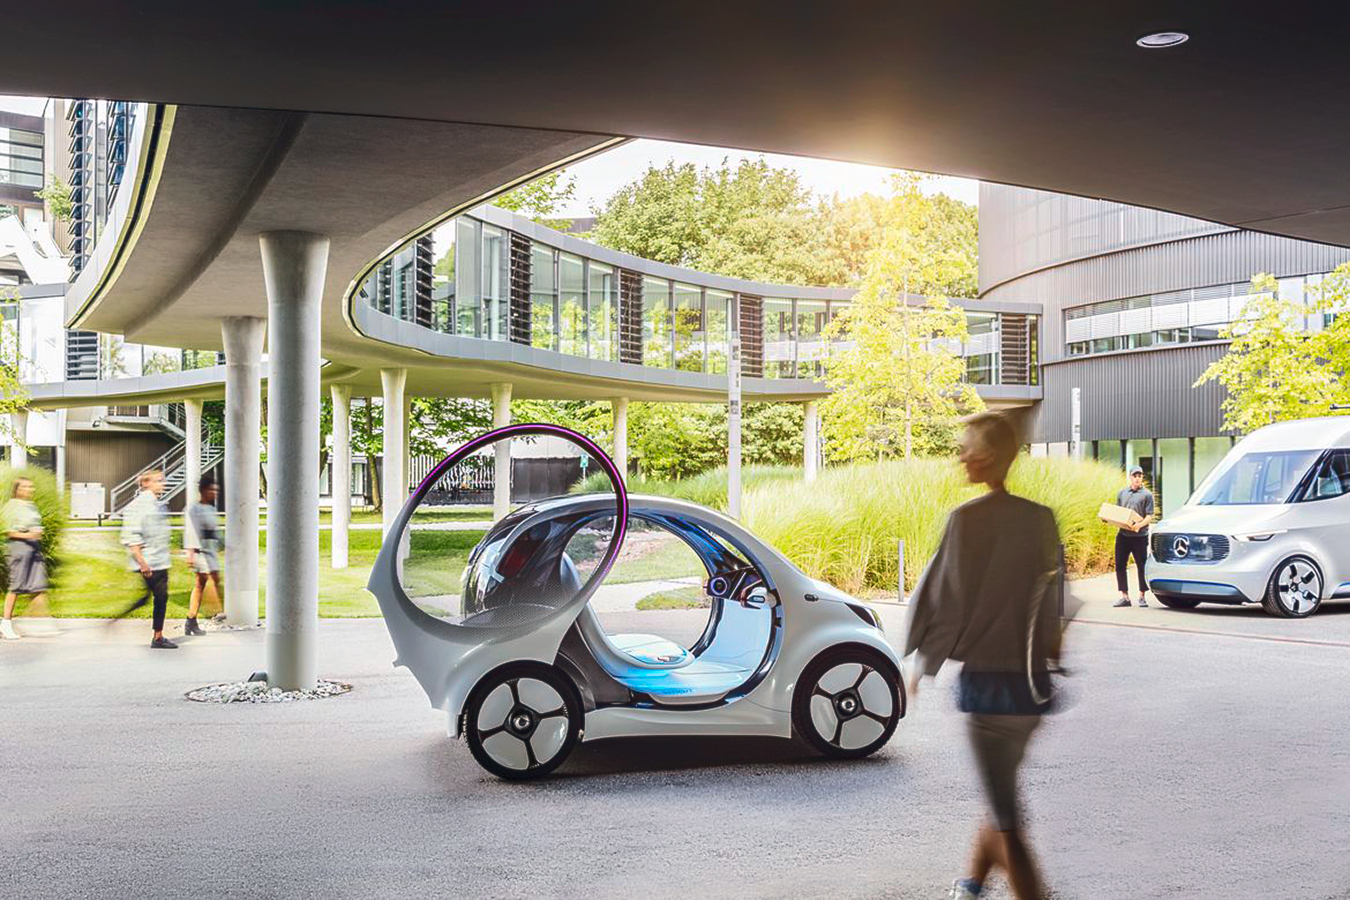

Daimler smart vision EQ fortwo at ESO

This is a promotional photograph of the Daimler autonomous concept car smart vision EQ fortwo at ESO's Headquarters.

Credit: Daimler-Benz